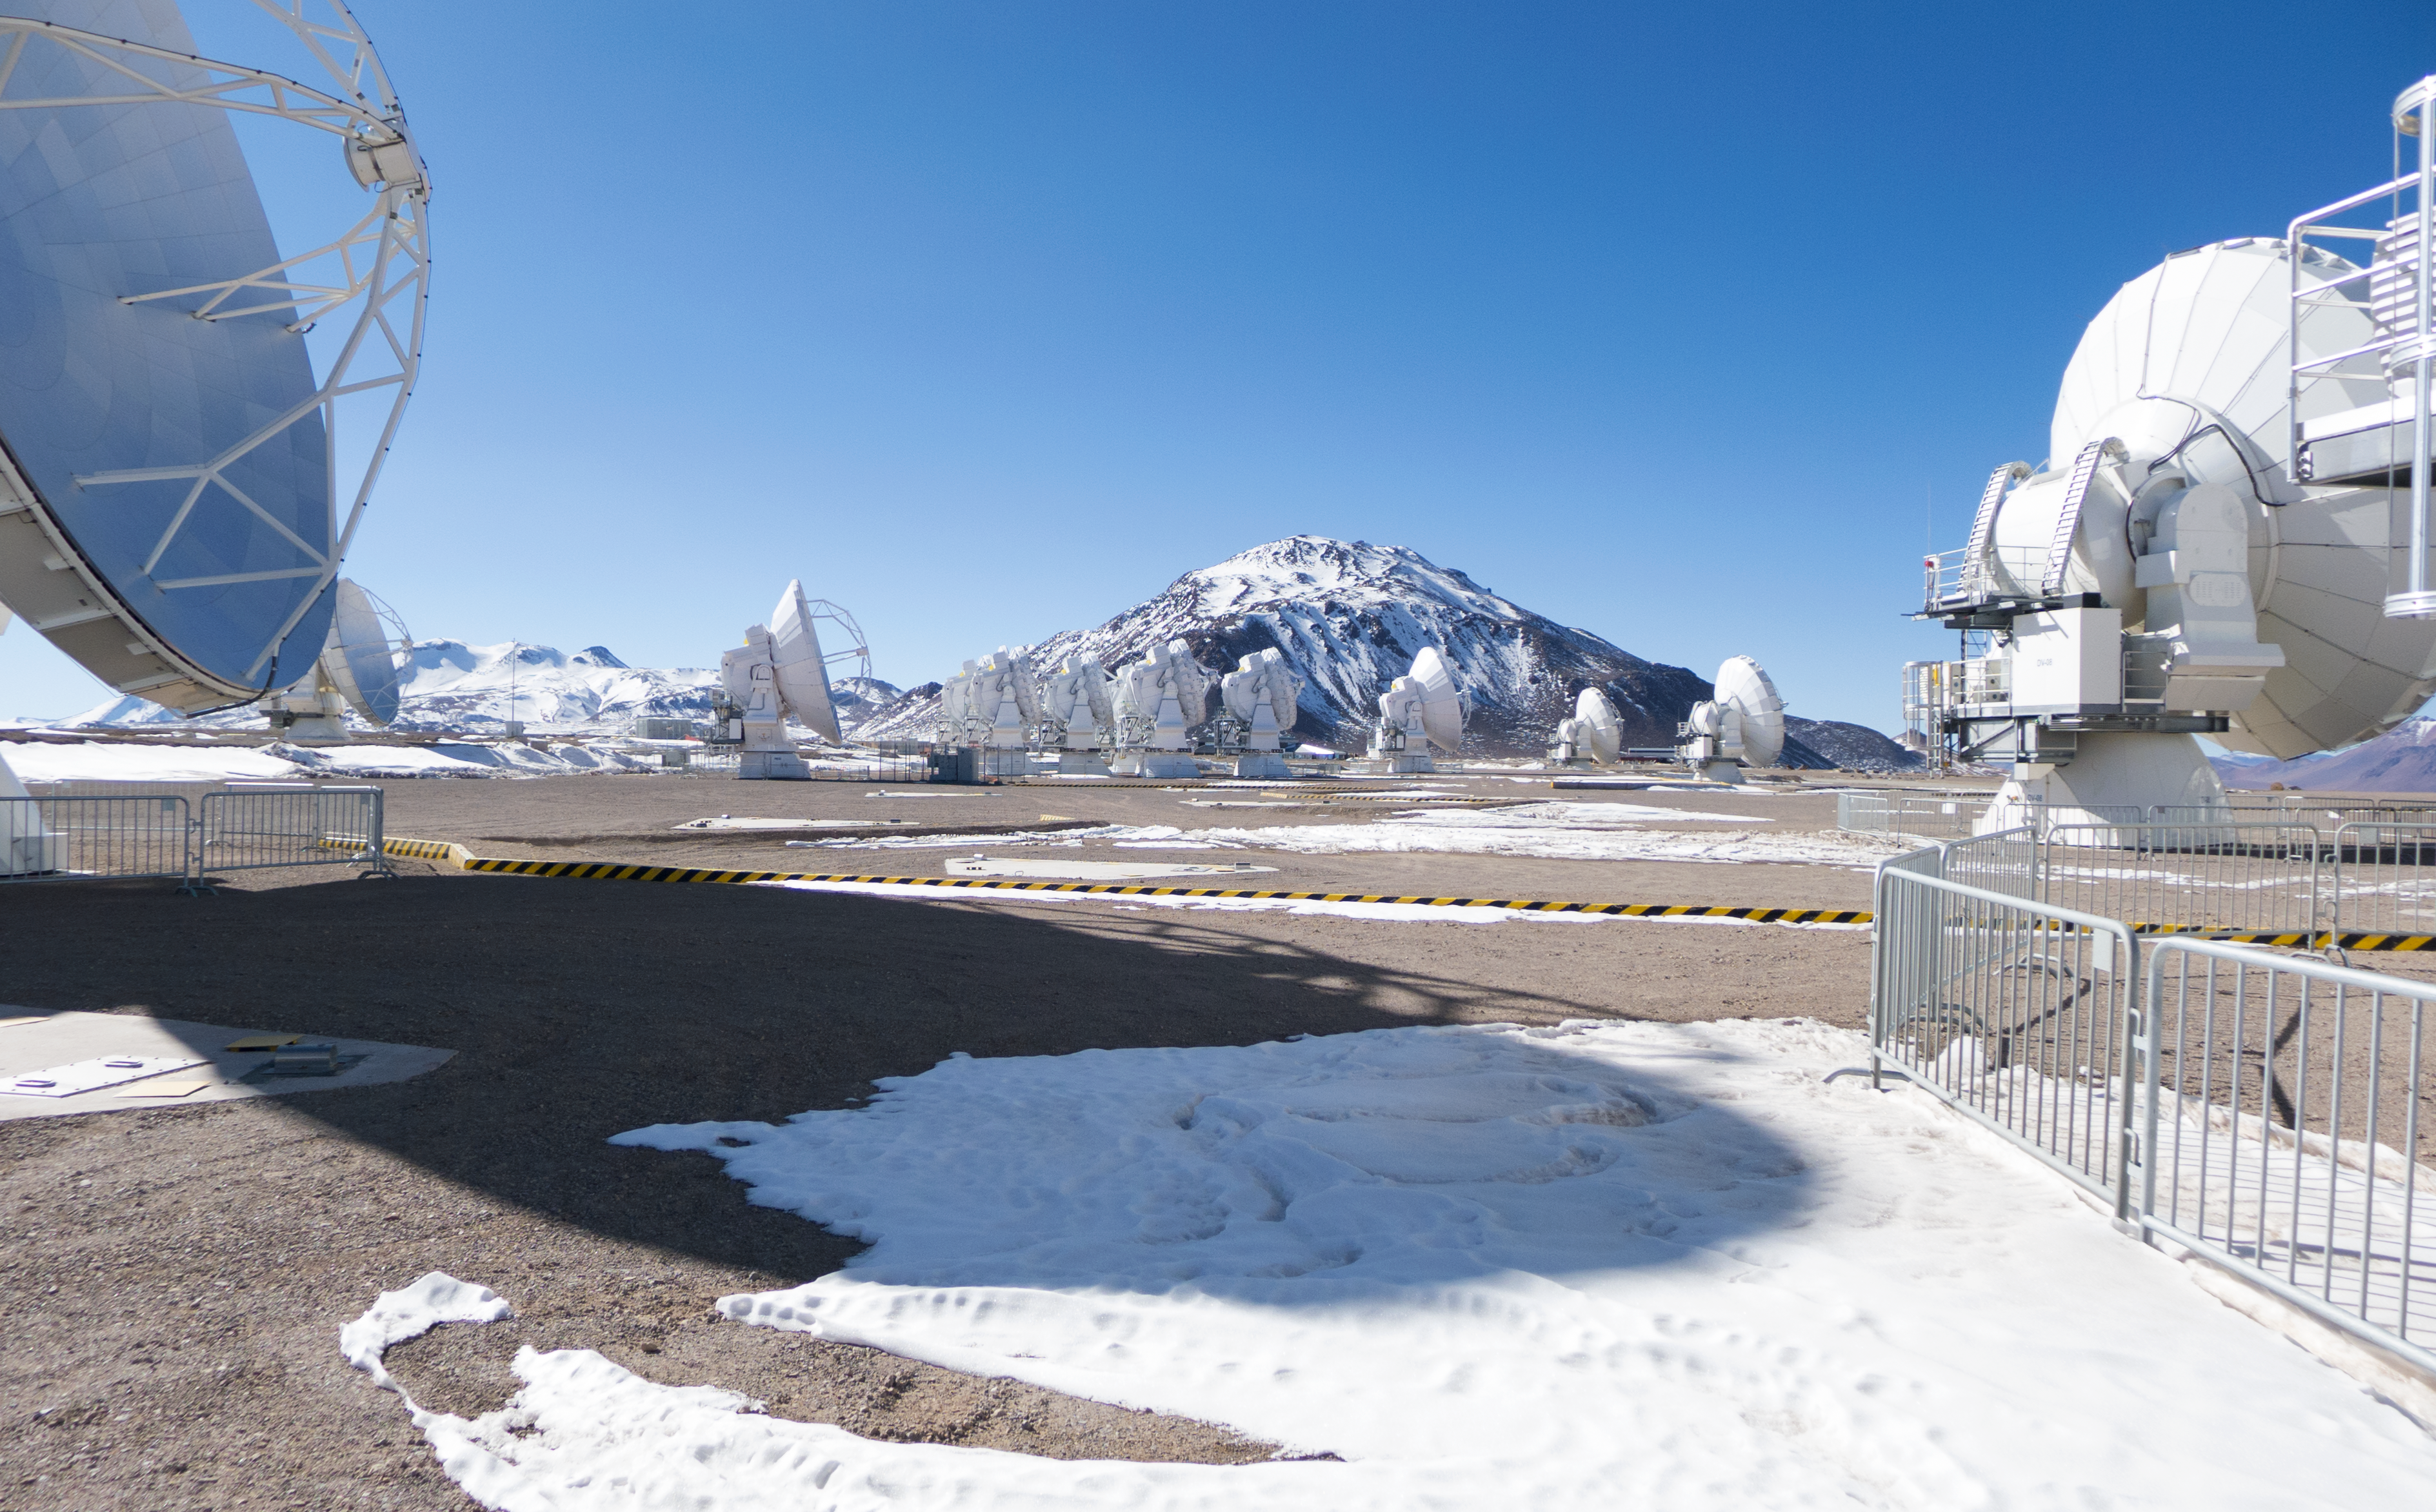

the Chajnantor plateau

These 12-metre wide antennae are part of the Atacama Large Millimeter/submillimeter Array (ALMA). This image depicts the Chajnantor Plateau — home of ALMA — located at an altitude of 5000 meters in the Chilean Andes.

Credit: José Velásquez/ESO